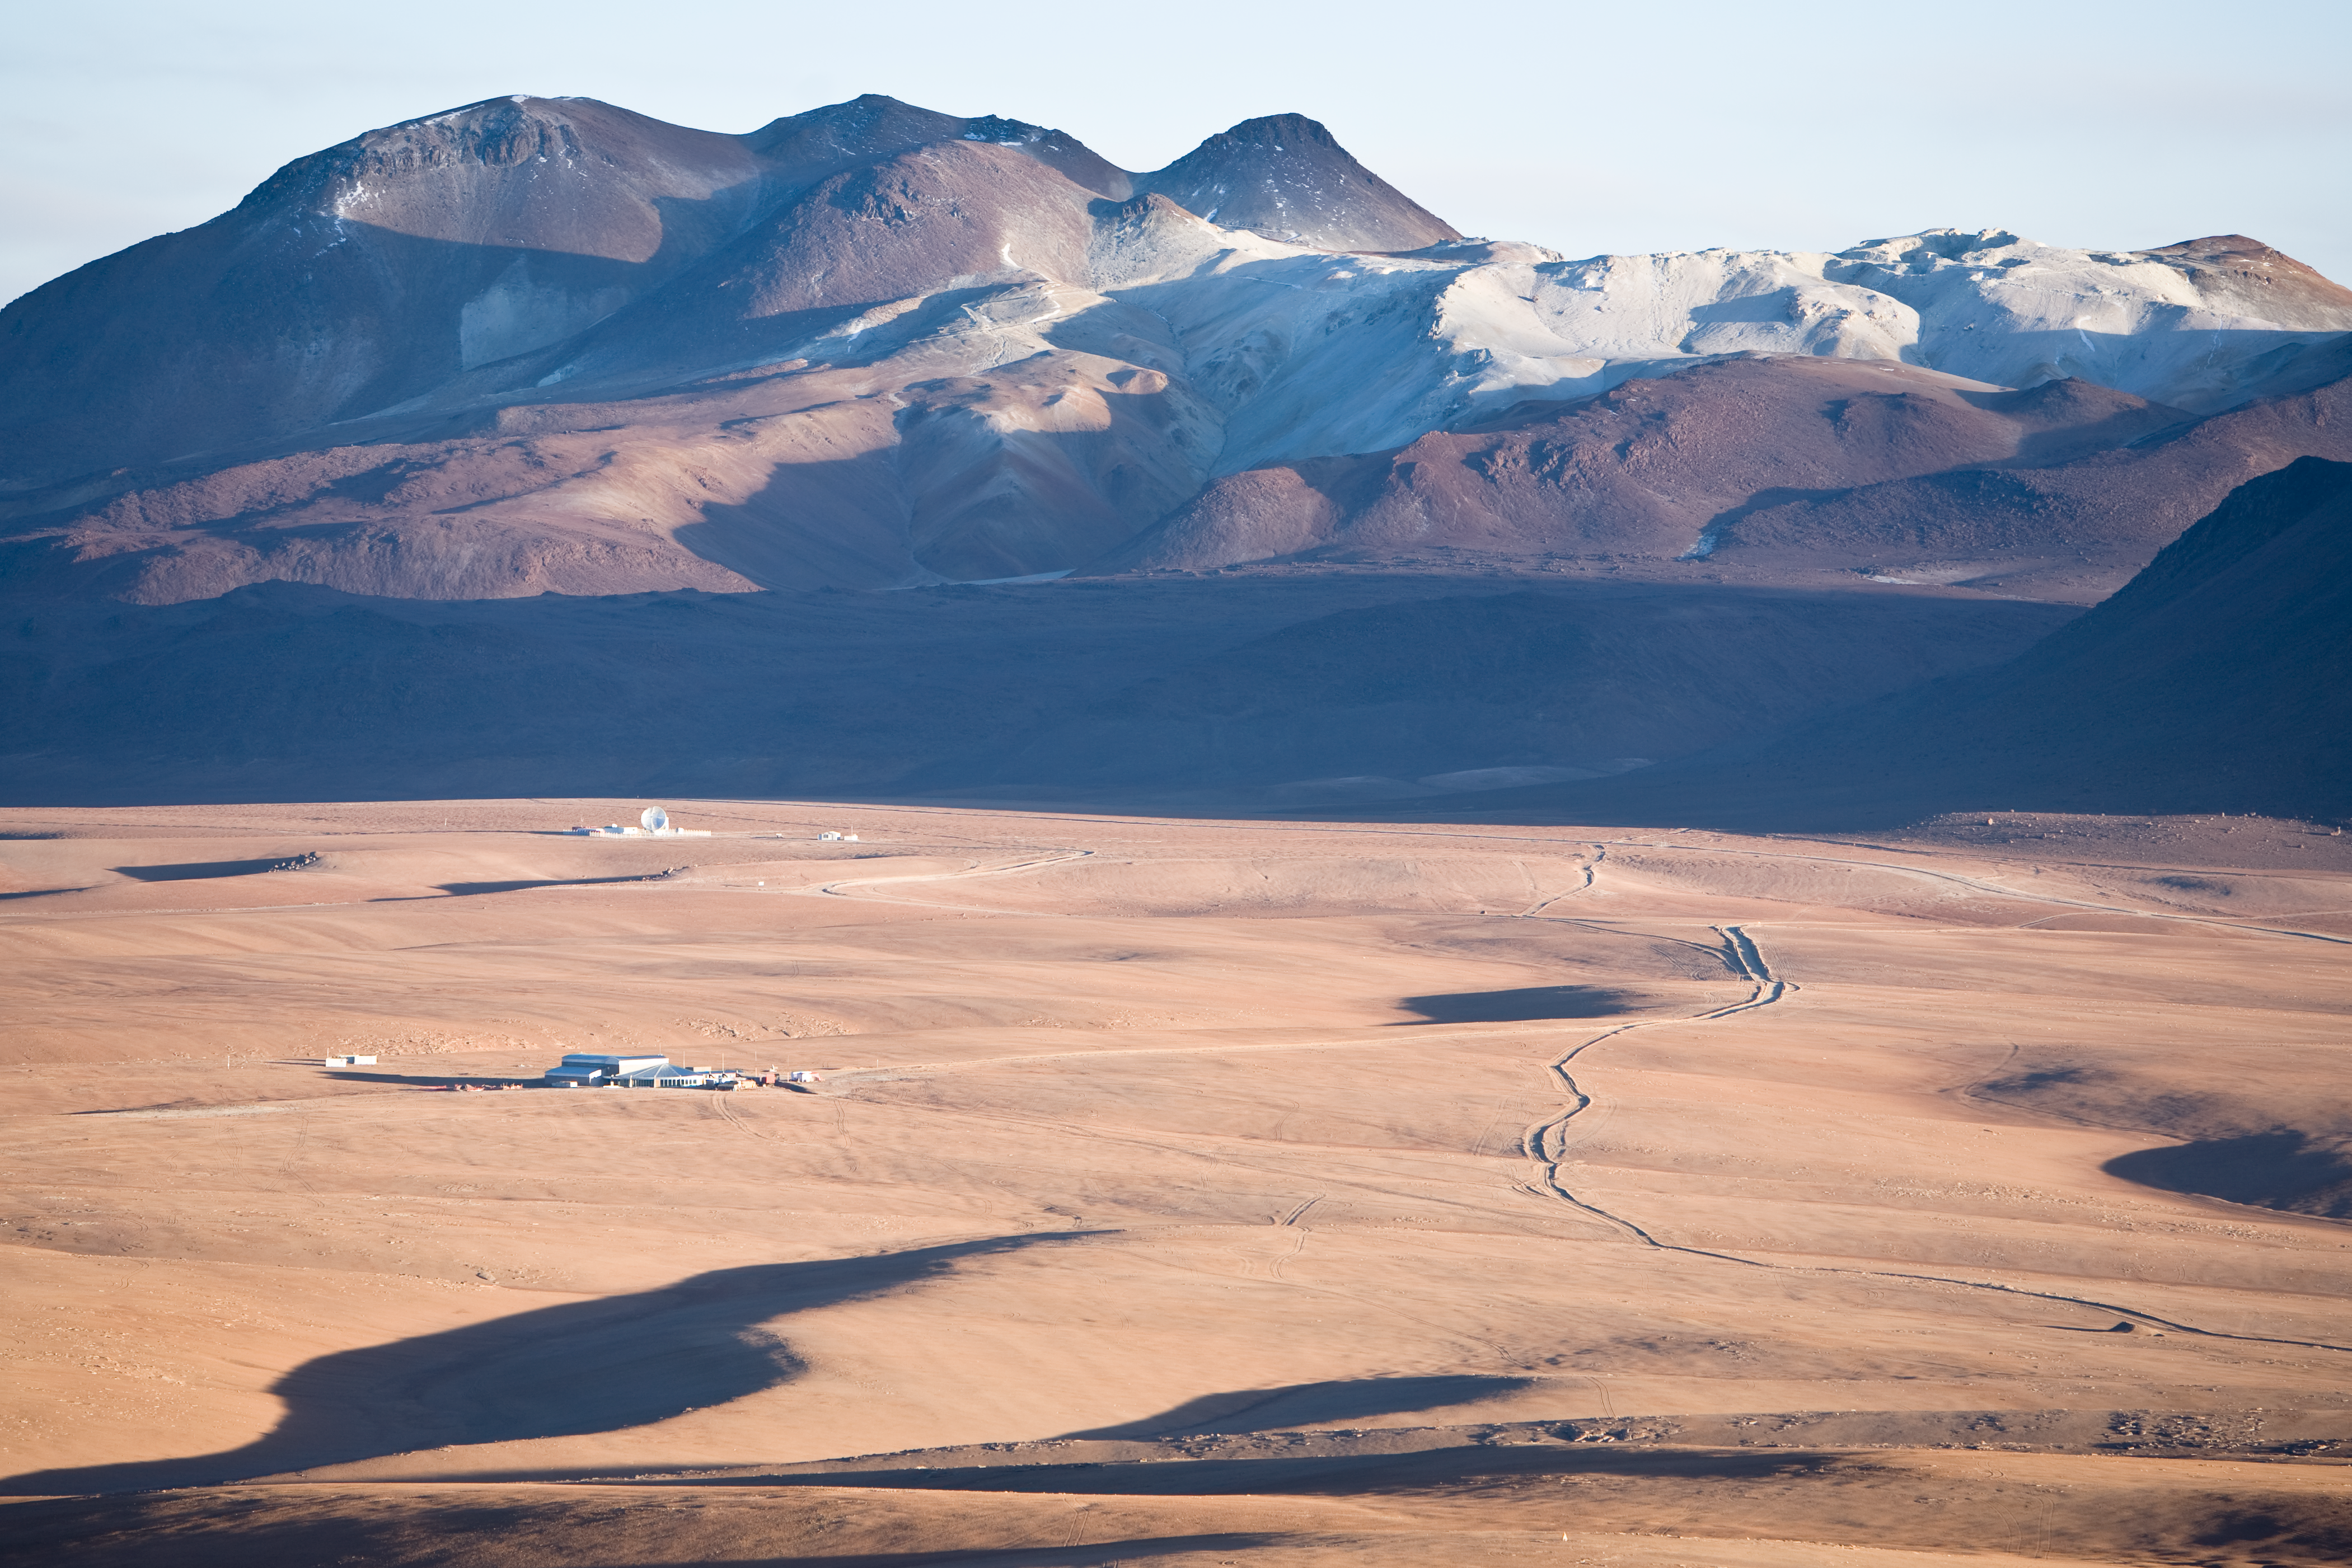

AOS and APEX on Chajnantor

The ALMA AOS building and the APEX telescope in the Llano de Chajnantor.

Credit: ALMA (ESO/NAOJ/NRAO)